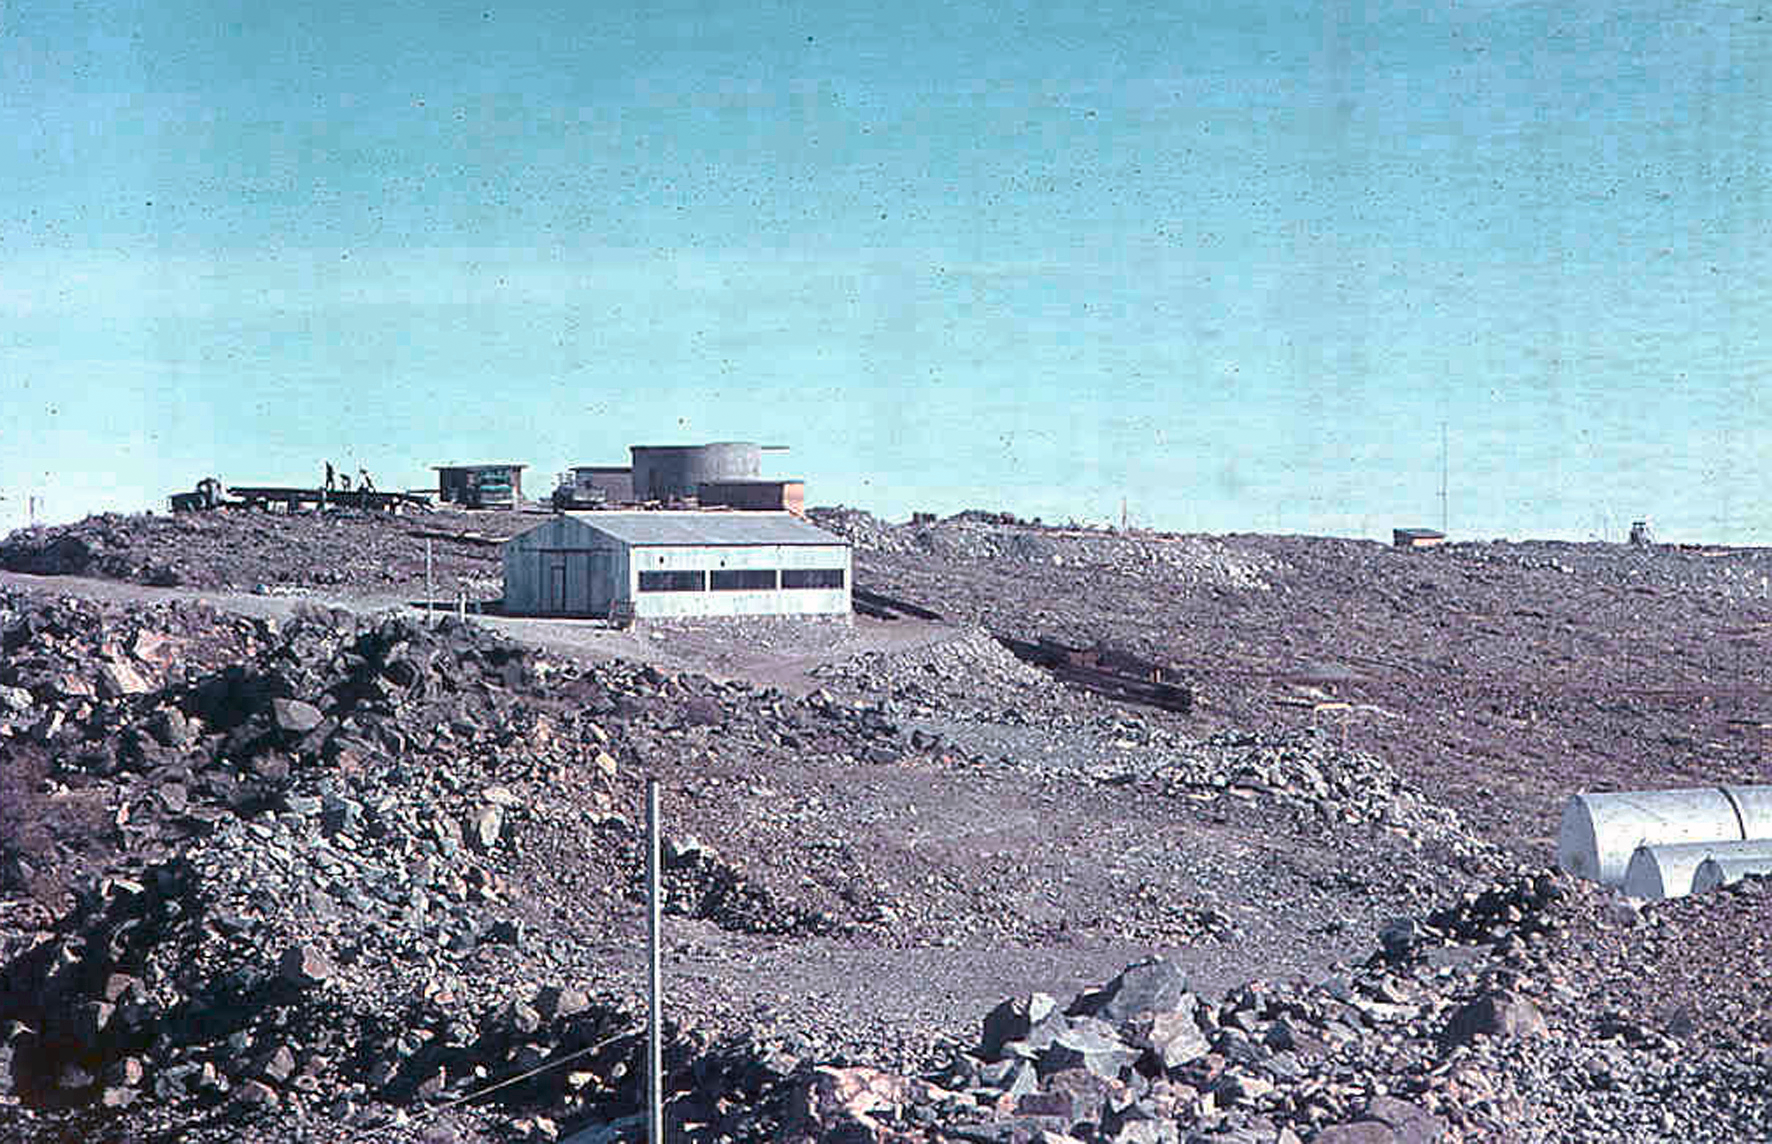

La Silla construction overview 03

Overview of the construction site of the La Silla Observatory in Chile in the late 1960’s. The La Silla Observatory has since become one of the premier ground-based observatories in the world.

Credit: ESO/J.Doornenbal